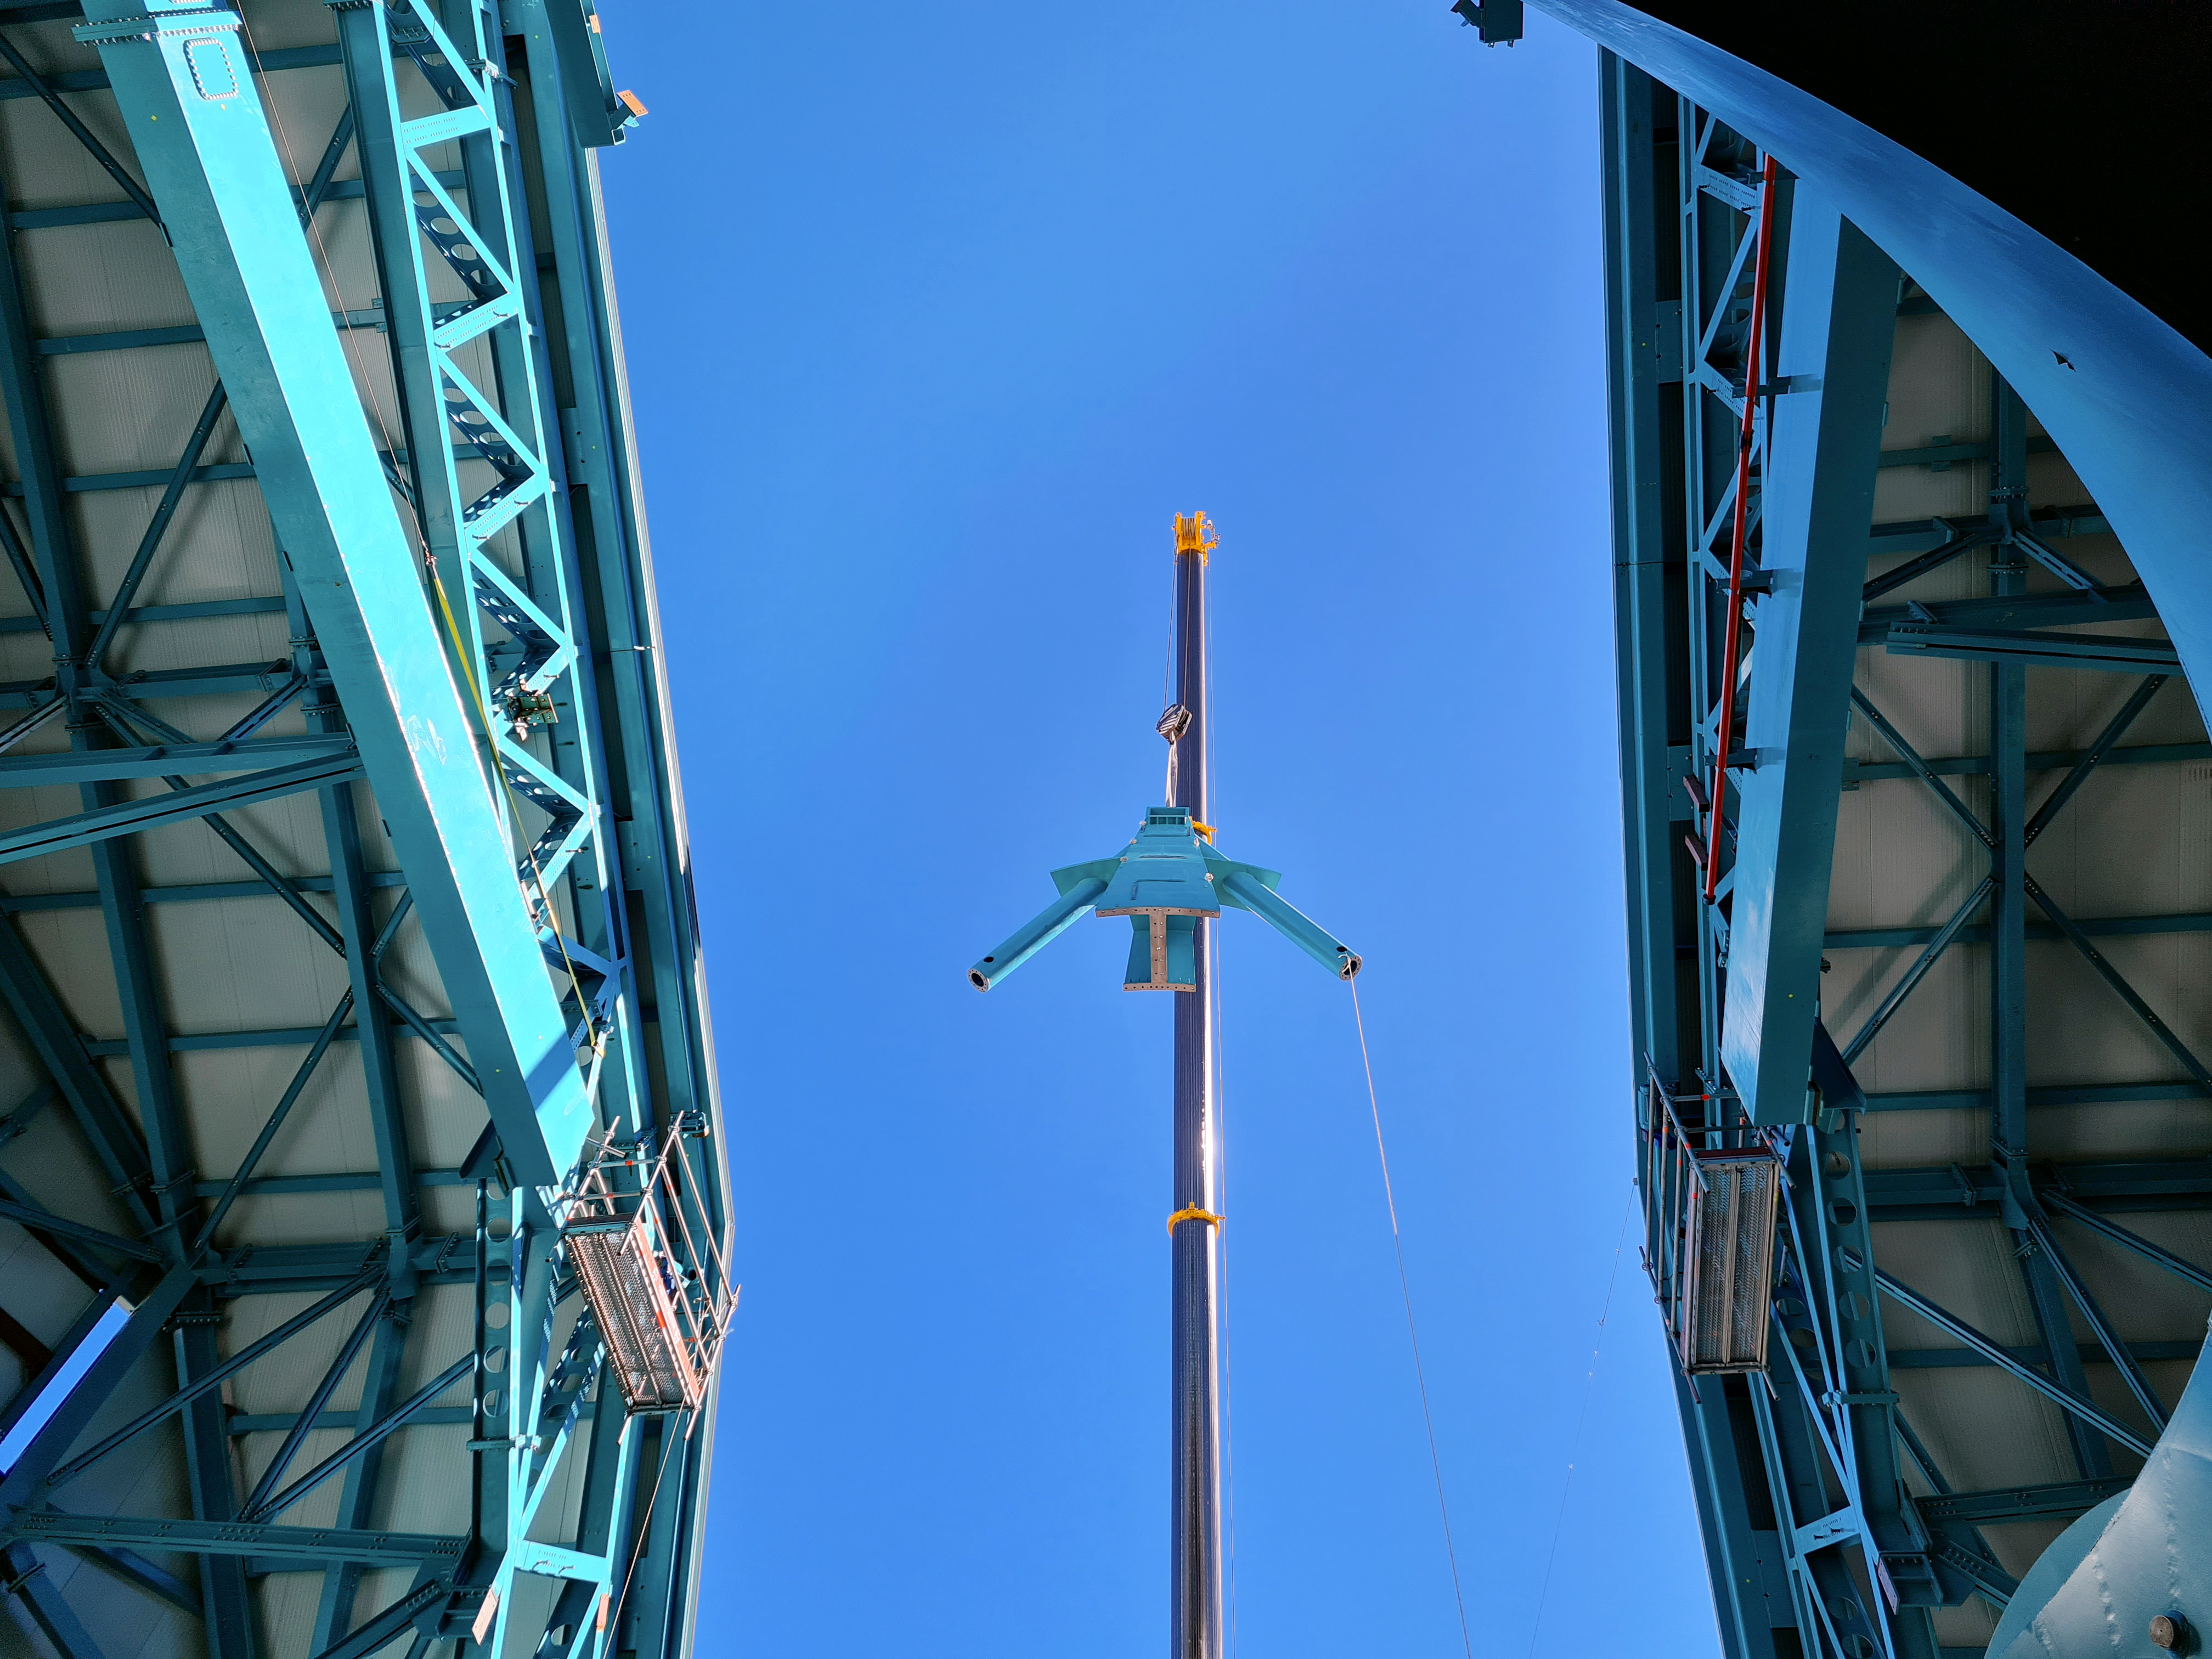

Rubin Observatory Dome

Installation of the Top-End Assembly (TEA) through the top of the Dome.

Credit: Rubin Obs/NSF/AURA